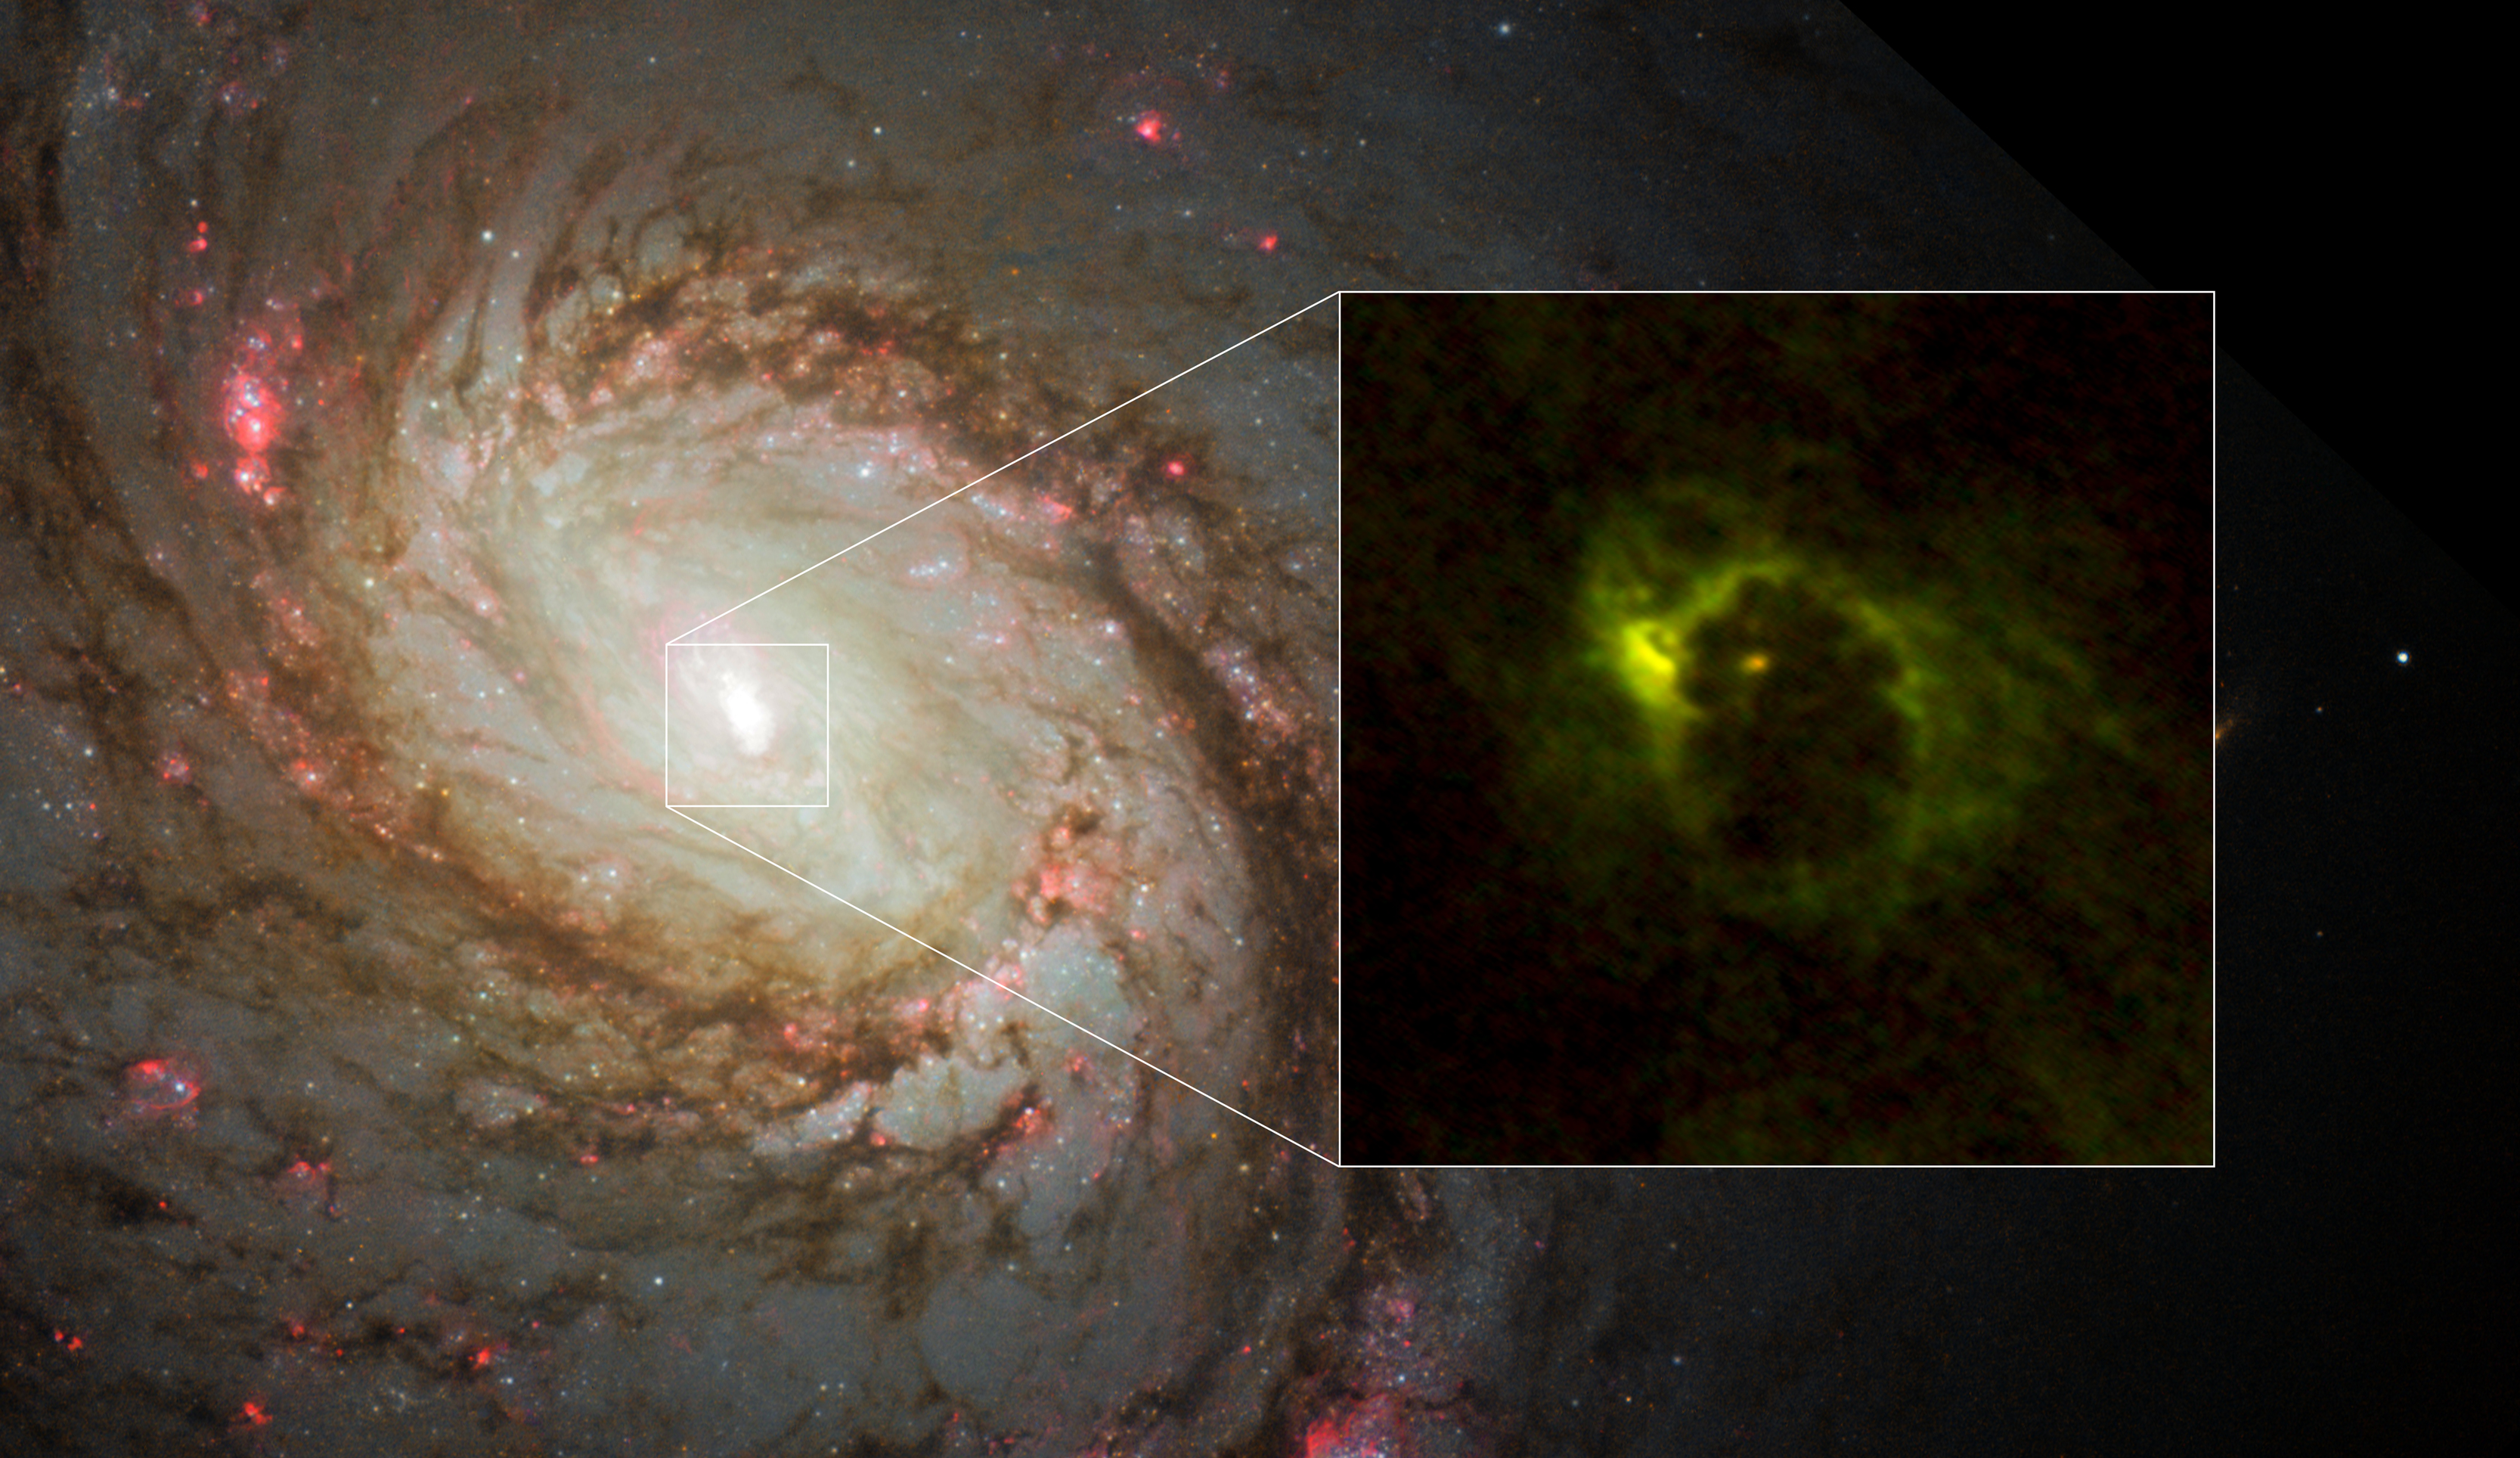

The central region of the spiral galaxy M77

The central region of the spiral galaxy M77. The NASA/ESA Hubble Space Telescope imaged the distribution of stars. ALMA revealed the distribution of gas in the very center of the galaxy. ALMA imaged a horseshoe-like structure with a radius of 700 light-years and a central compact component with a radius of 20 light-years. The latter is the gaseous torus around the AGN. Red indicates emission from formyl ions (HCO+) and green indicates hydrogen cyanide emission.

Credit: ALMA (ESO/NAOJ/NRAO), Imanishi et al., NASA/ESA Hubble Space Telescope and A. van der Hoeven